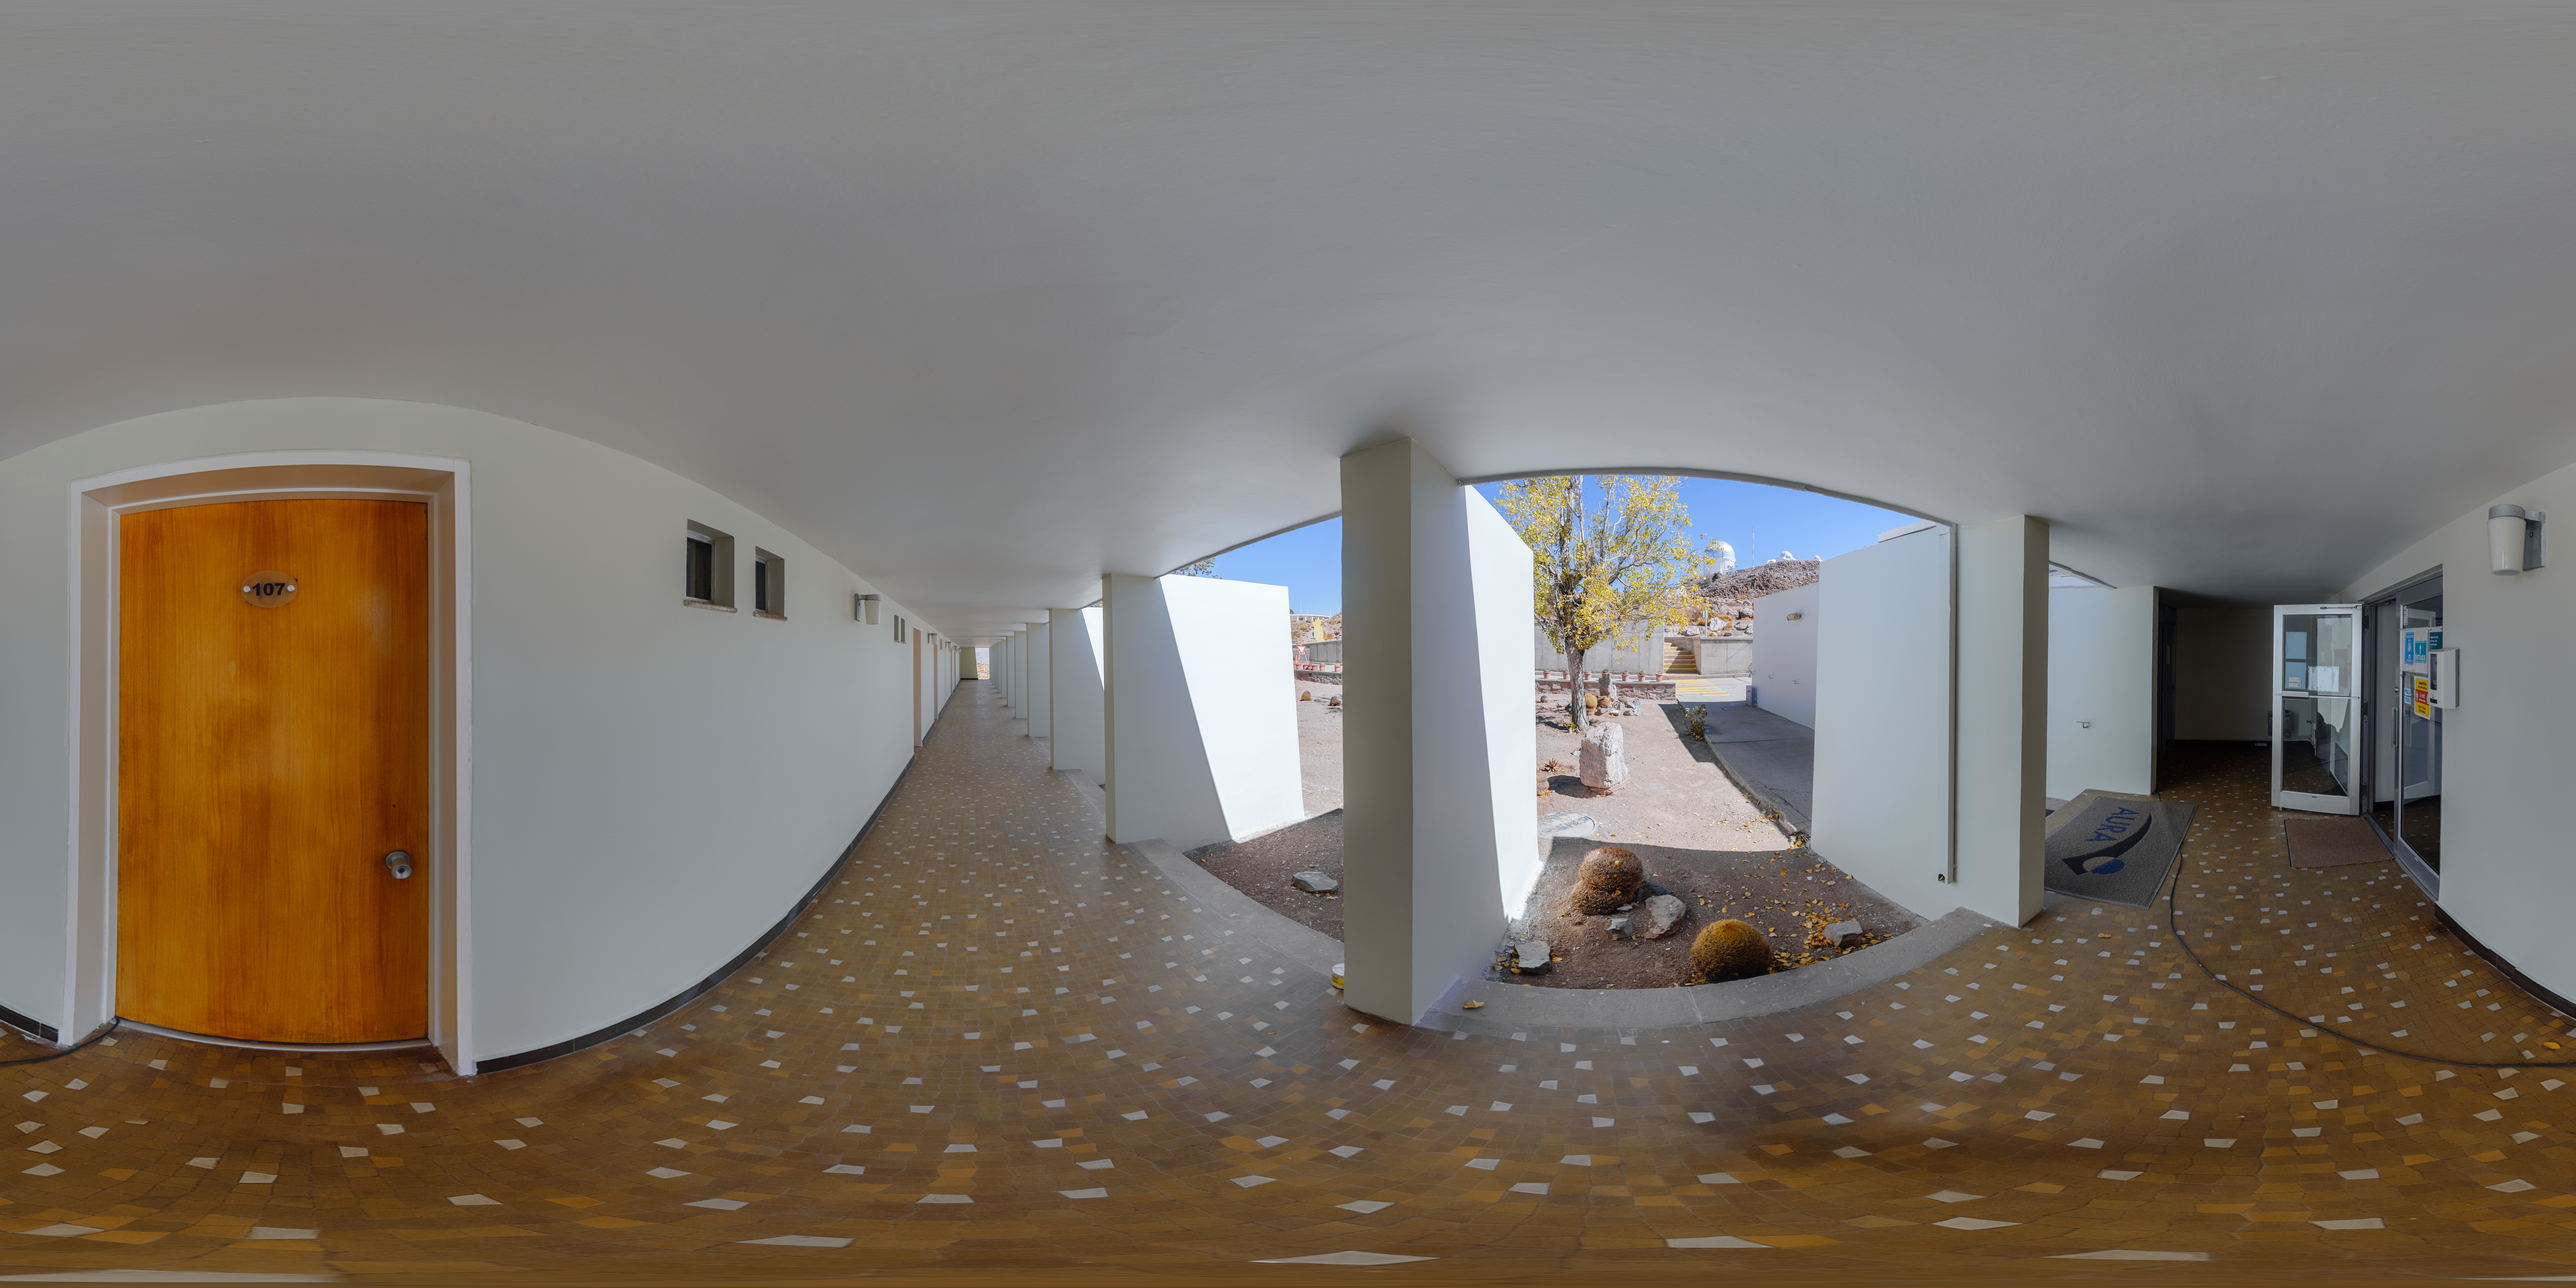

Cerro Tololo Hotel Exterior 360 Panorama

A 360 panorama outside the Cerro Tololo hotel in Chile.

Credit: NOIRLab/NSF/AURA/P. Horálek